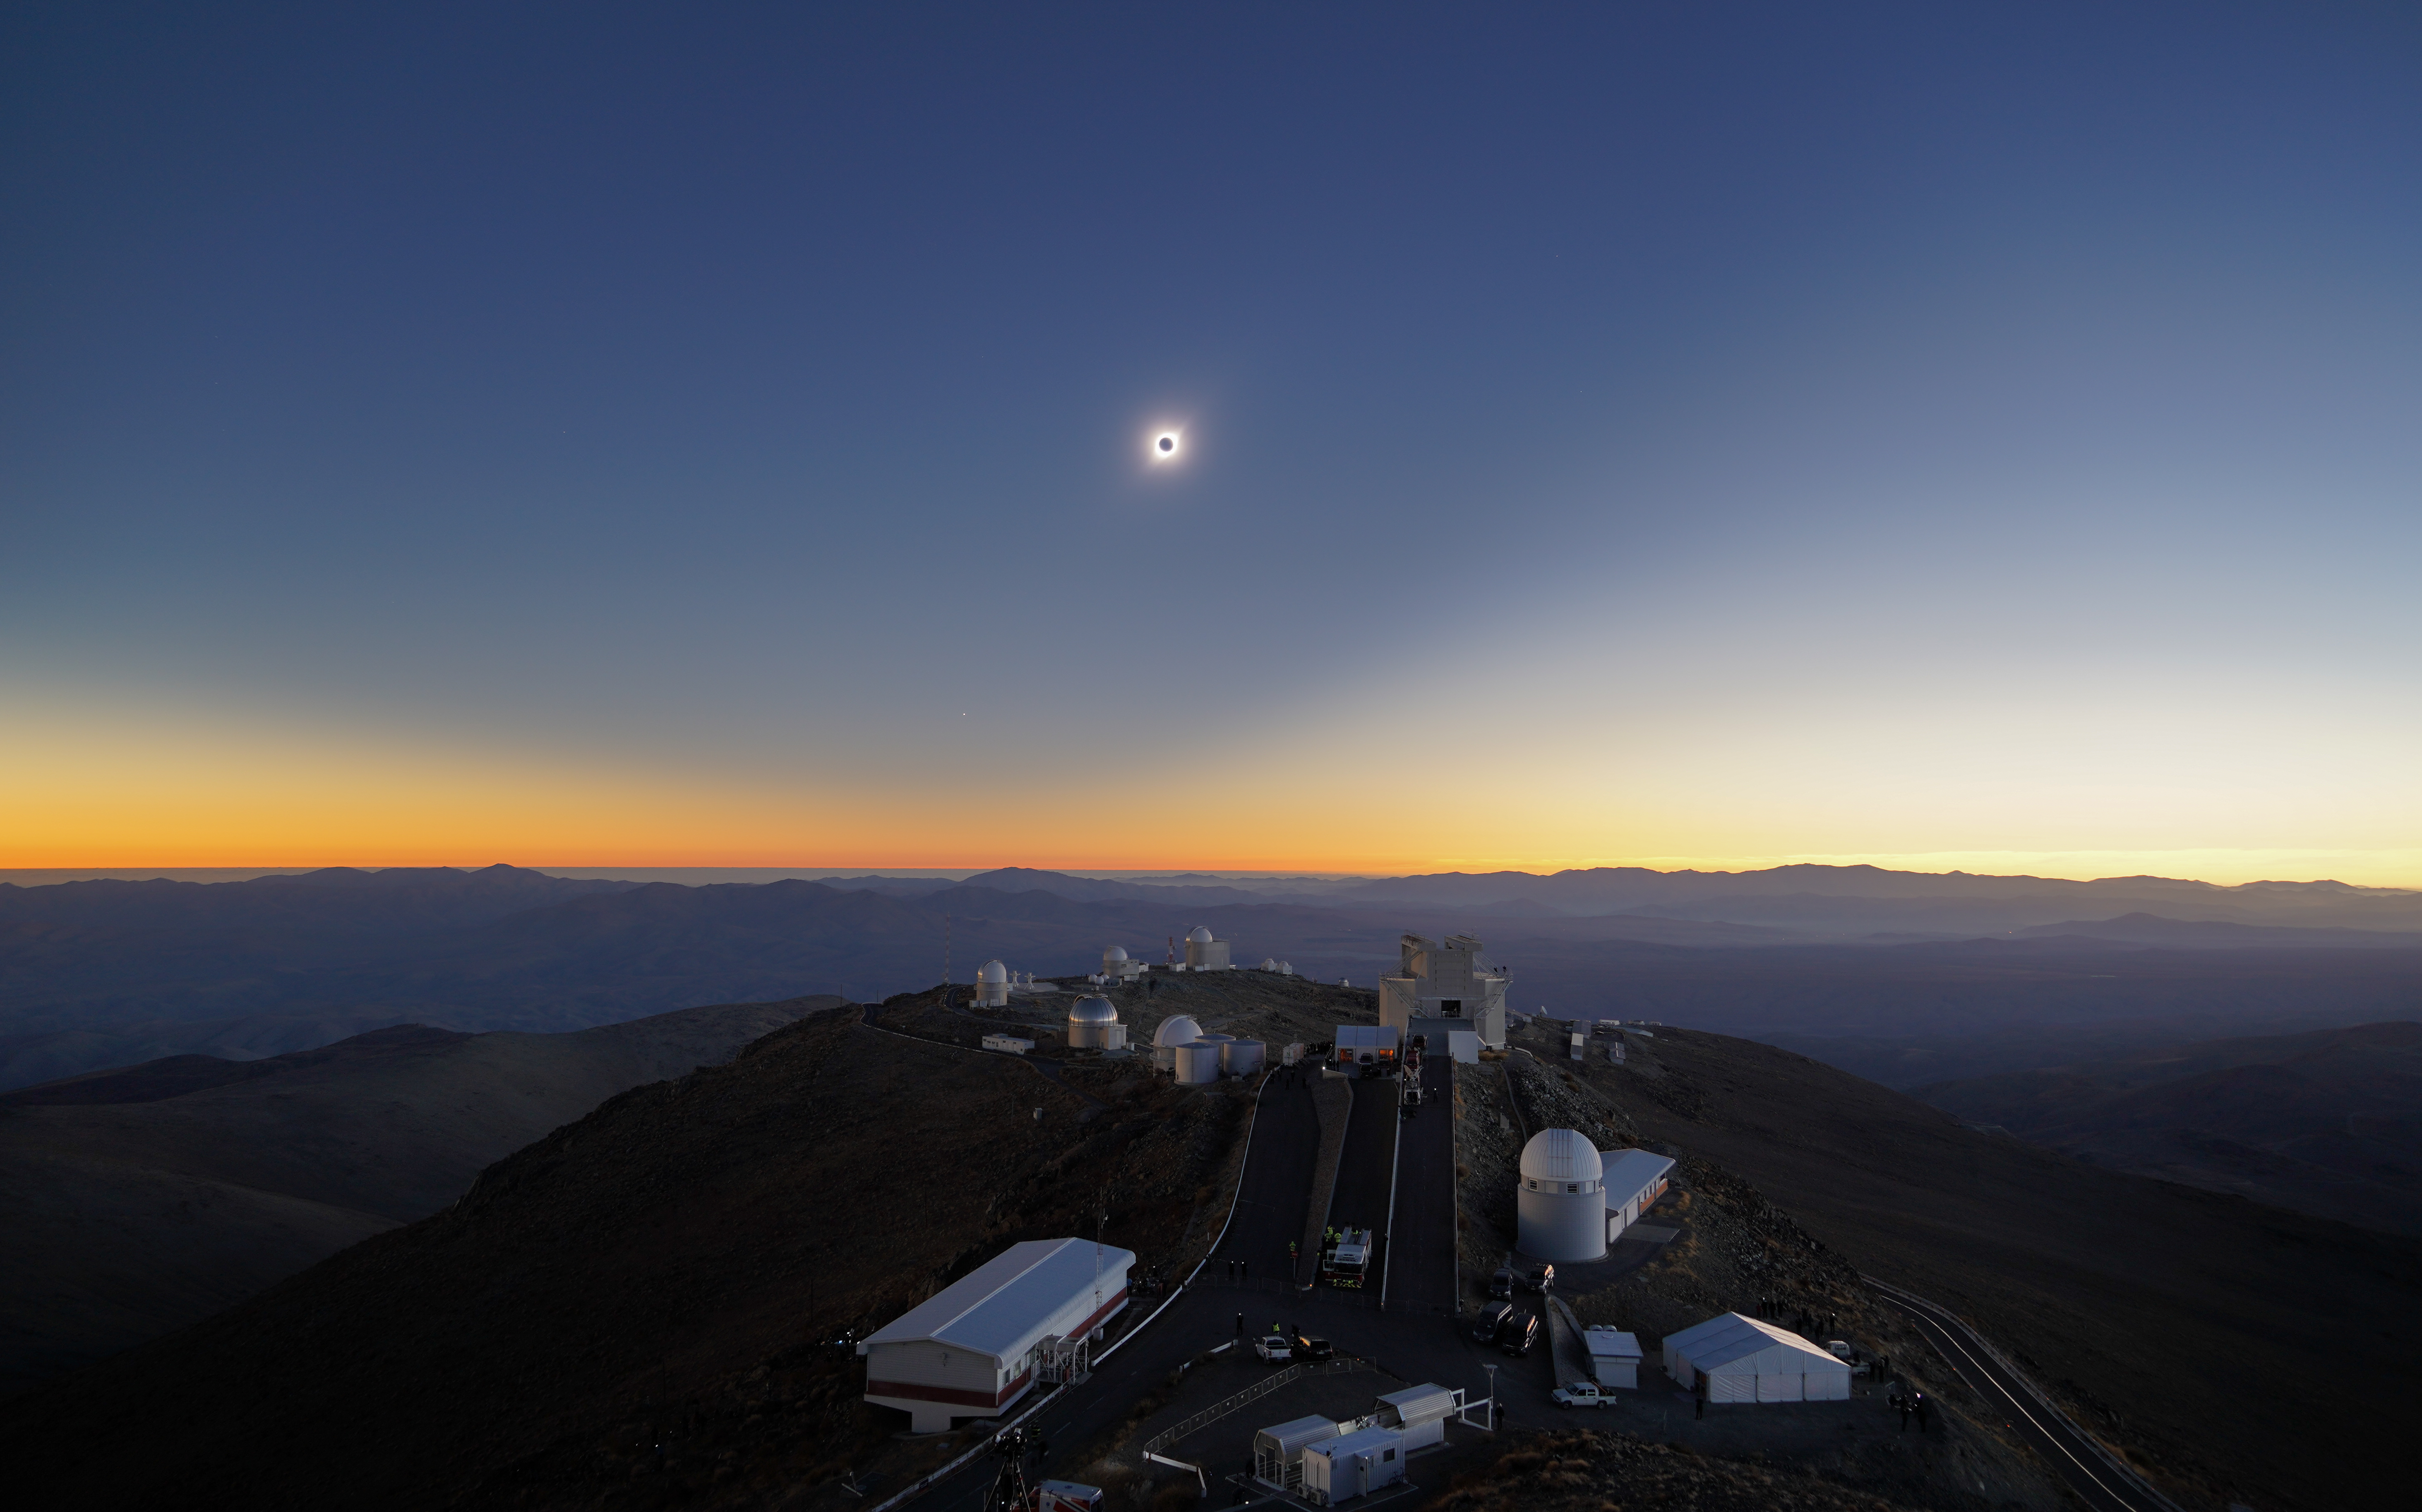

Total solar eclipse, La Silla Observatory, 2019

On 2 July 2019 a total solar eclipse passed over ESO’s La Silla Observatory in Chile. The eclipse lasted roughly two and a half hours, with almost two minutes of totality at 20:39 UT, and was visible across a narrow band of Chile and Argentina. To celebrate this rare event ESO invited 1000 people, including dignitaries, school children, the media, researchers, and the general public, to come to the Observatory to watch the eclipse from this unique location.

Credit: ESO/R. Lucchesi